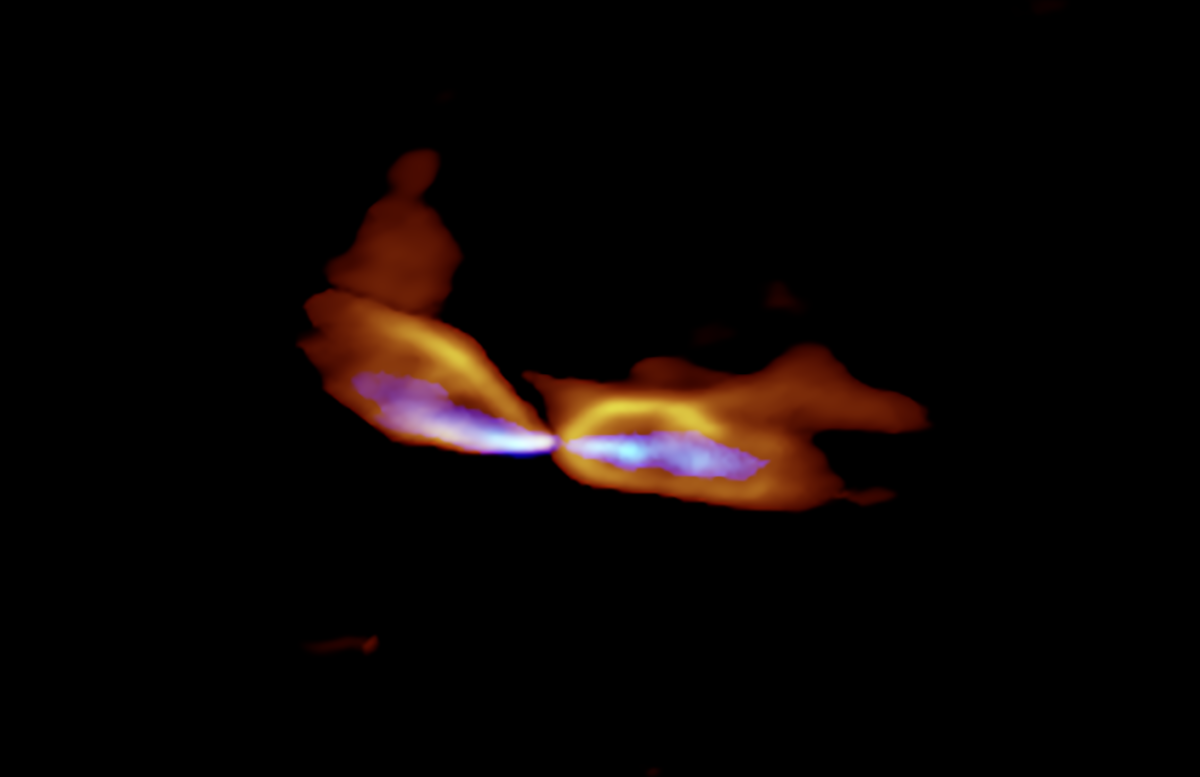

Protostar MMS5/OMC-3

ALMA image of the protostar MMS5/OMC-3. The protostar is located at the center and the gas streams are ejected to the east and west (left and right). The slow outflow is shown in orange and the fast jet is shown in blue. It is obvious that the axes of the outflow and jet are misaligned.

Credit: ALMA (ESO/NAOJ/NRAO), Matsushita et al